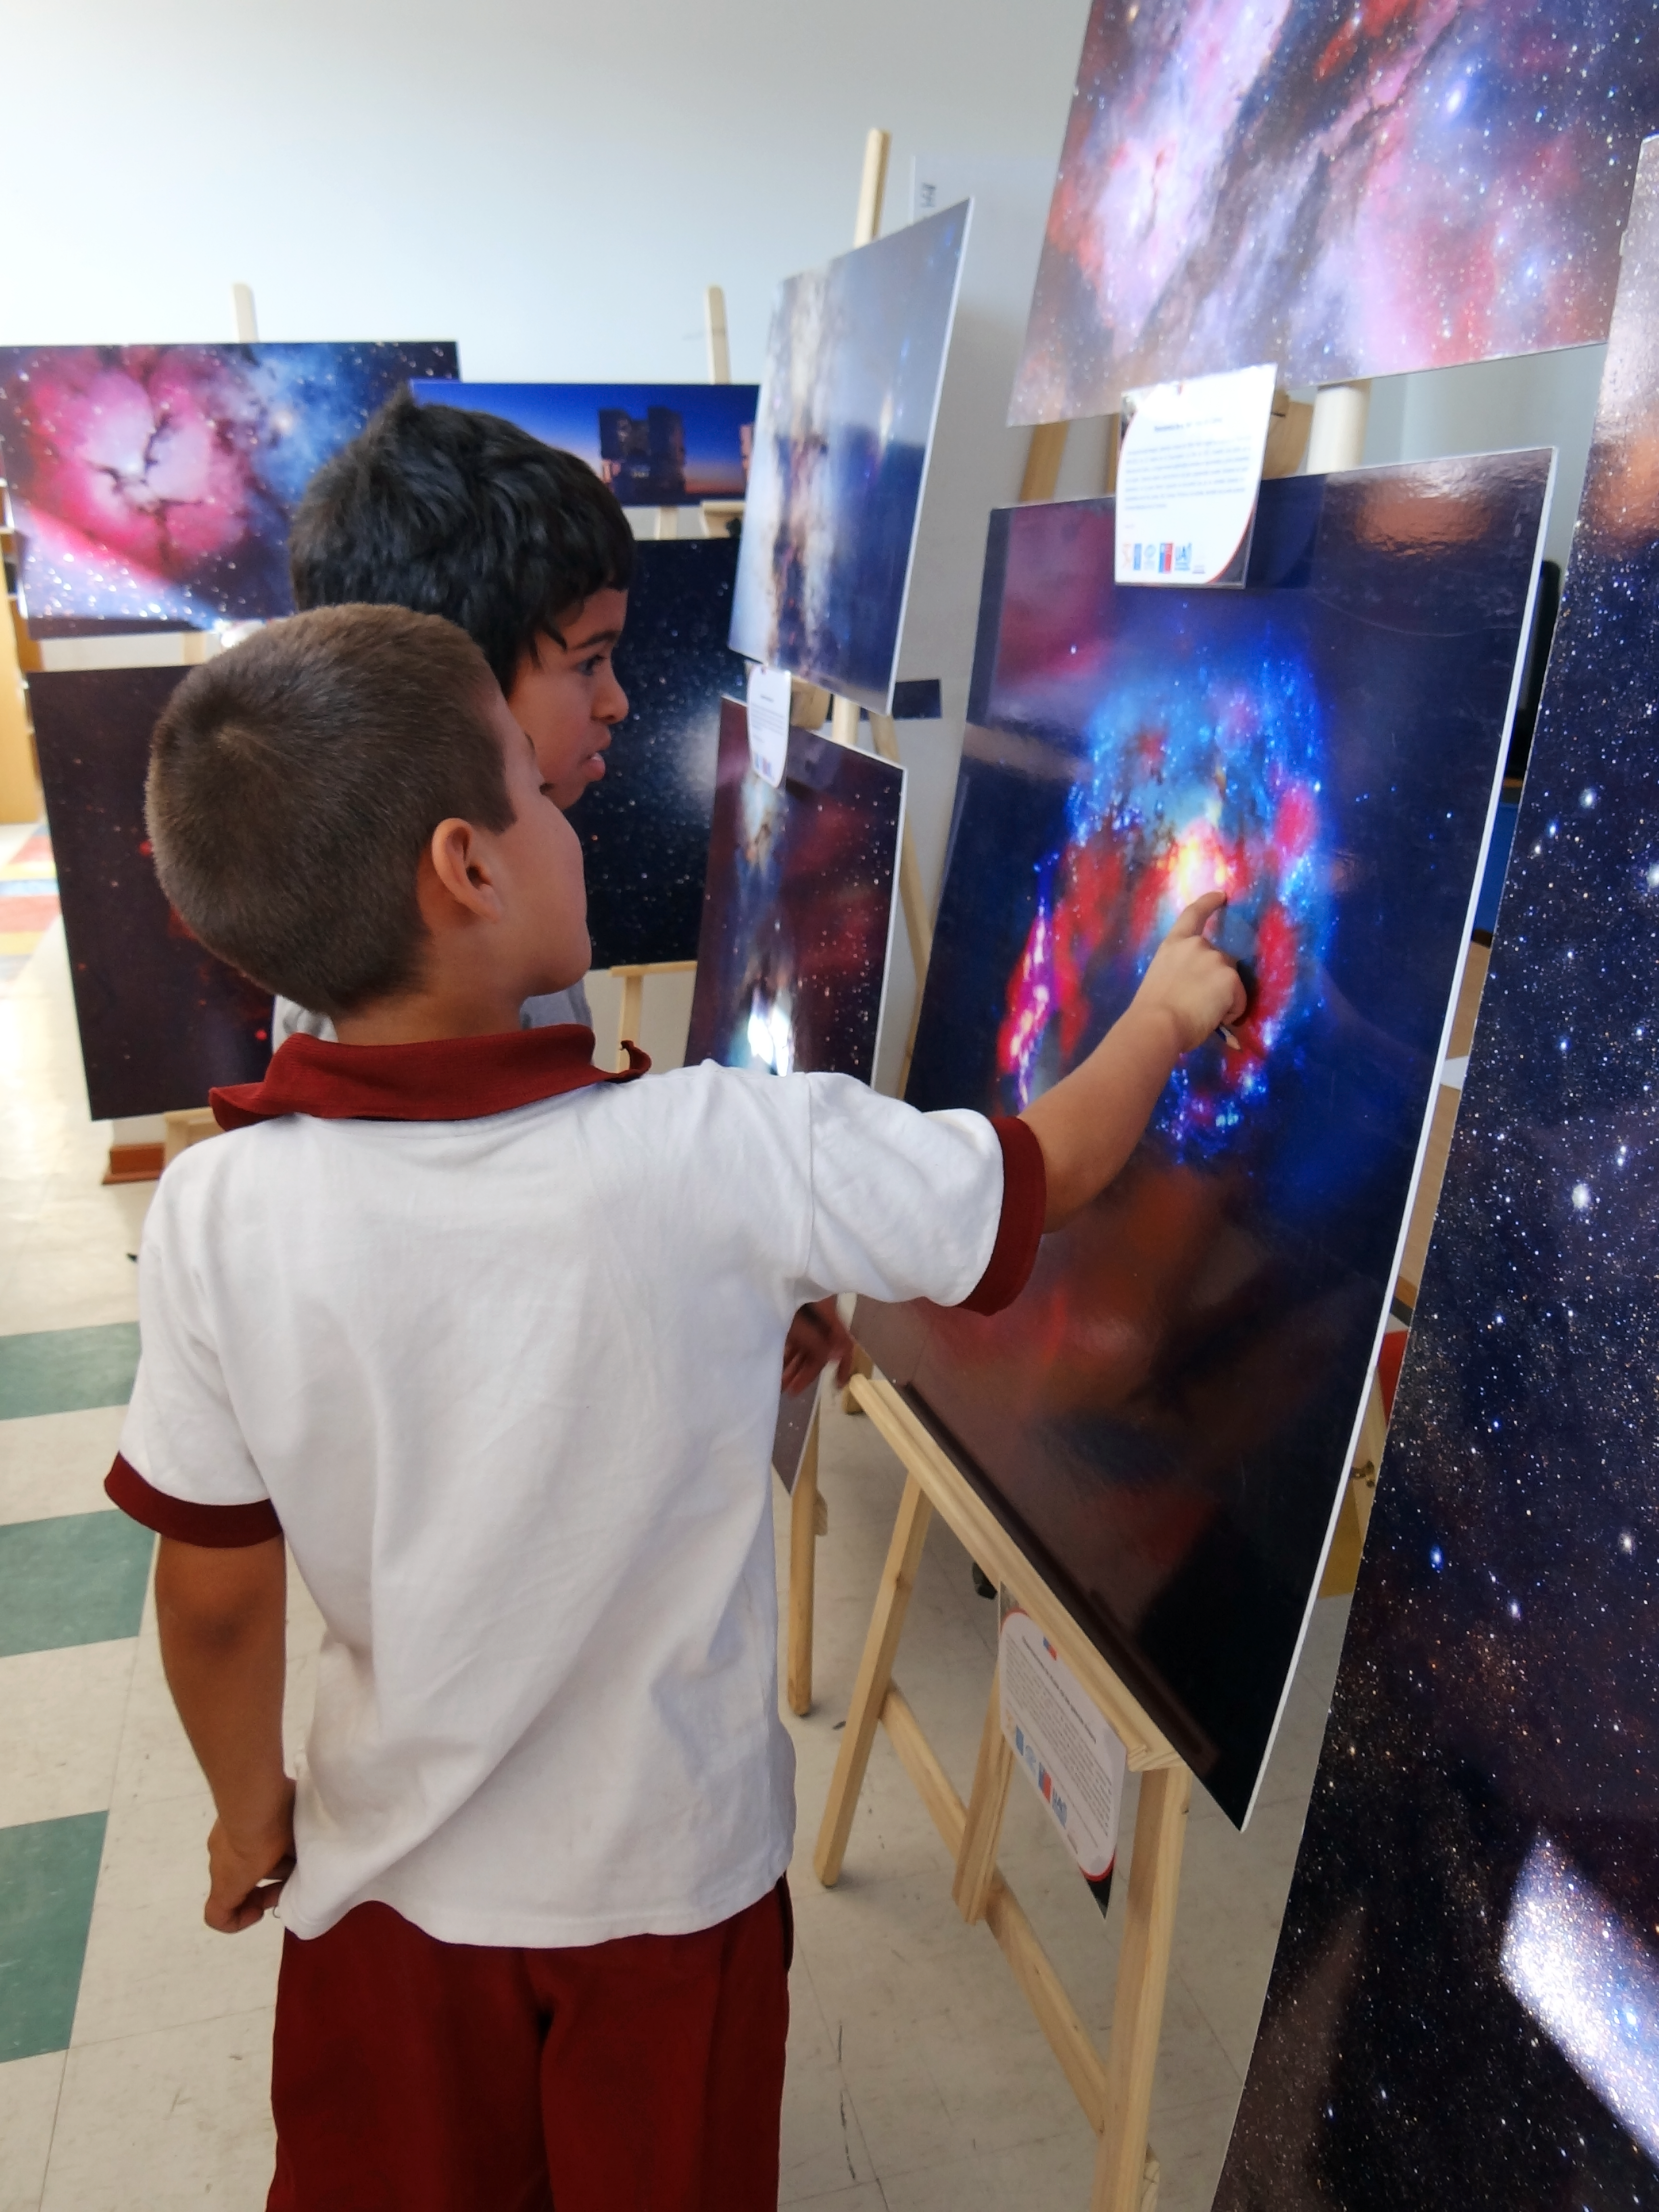

Awesome Universe exhibition

Awesome Universe exhibition owned by the Antofagasta University (Region II) which was on tour in the cities of Antofagasta, Calama, Baquedano and San Pedro de Atacama in July 2013.

Credit: ESO